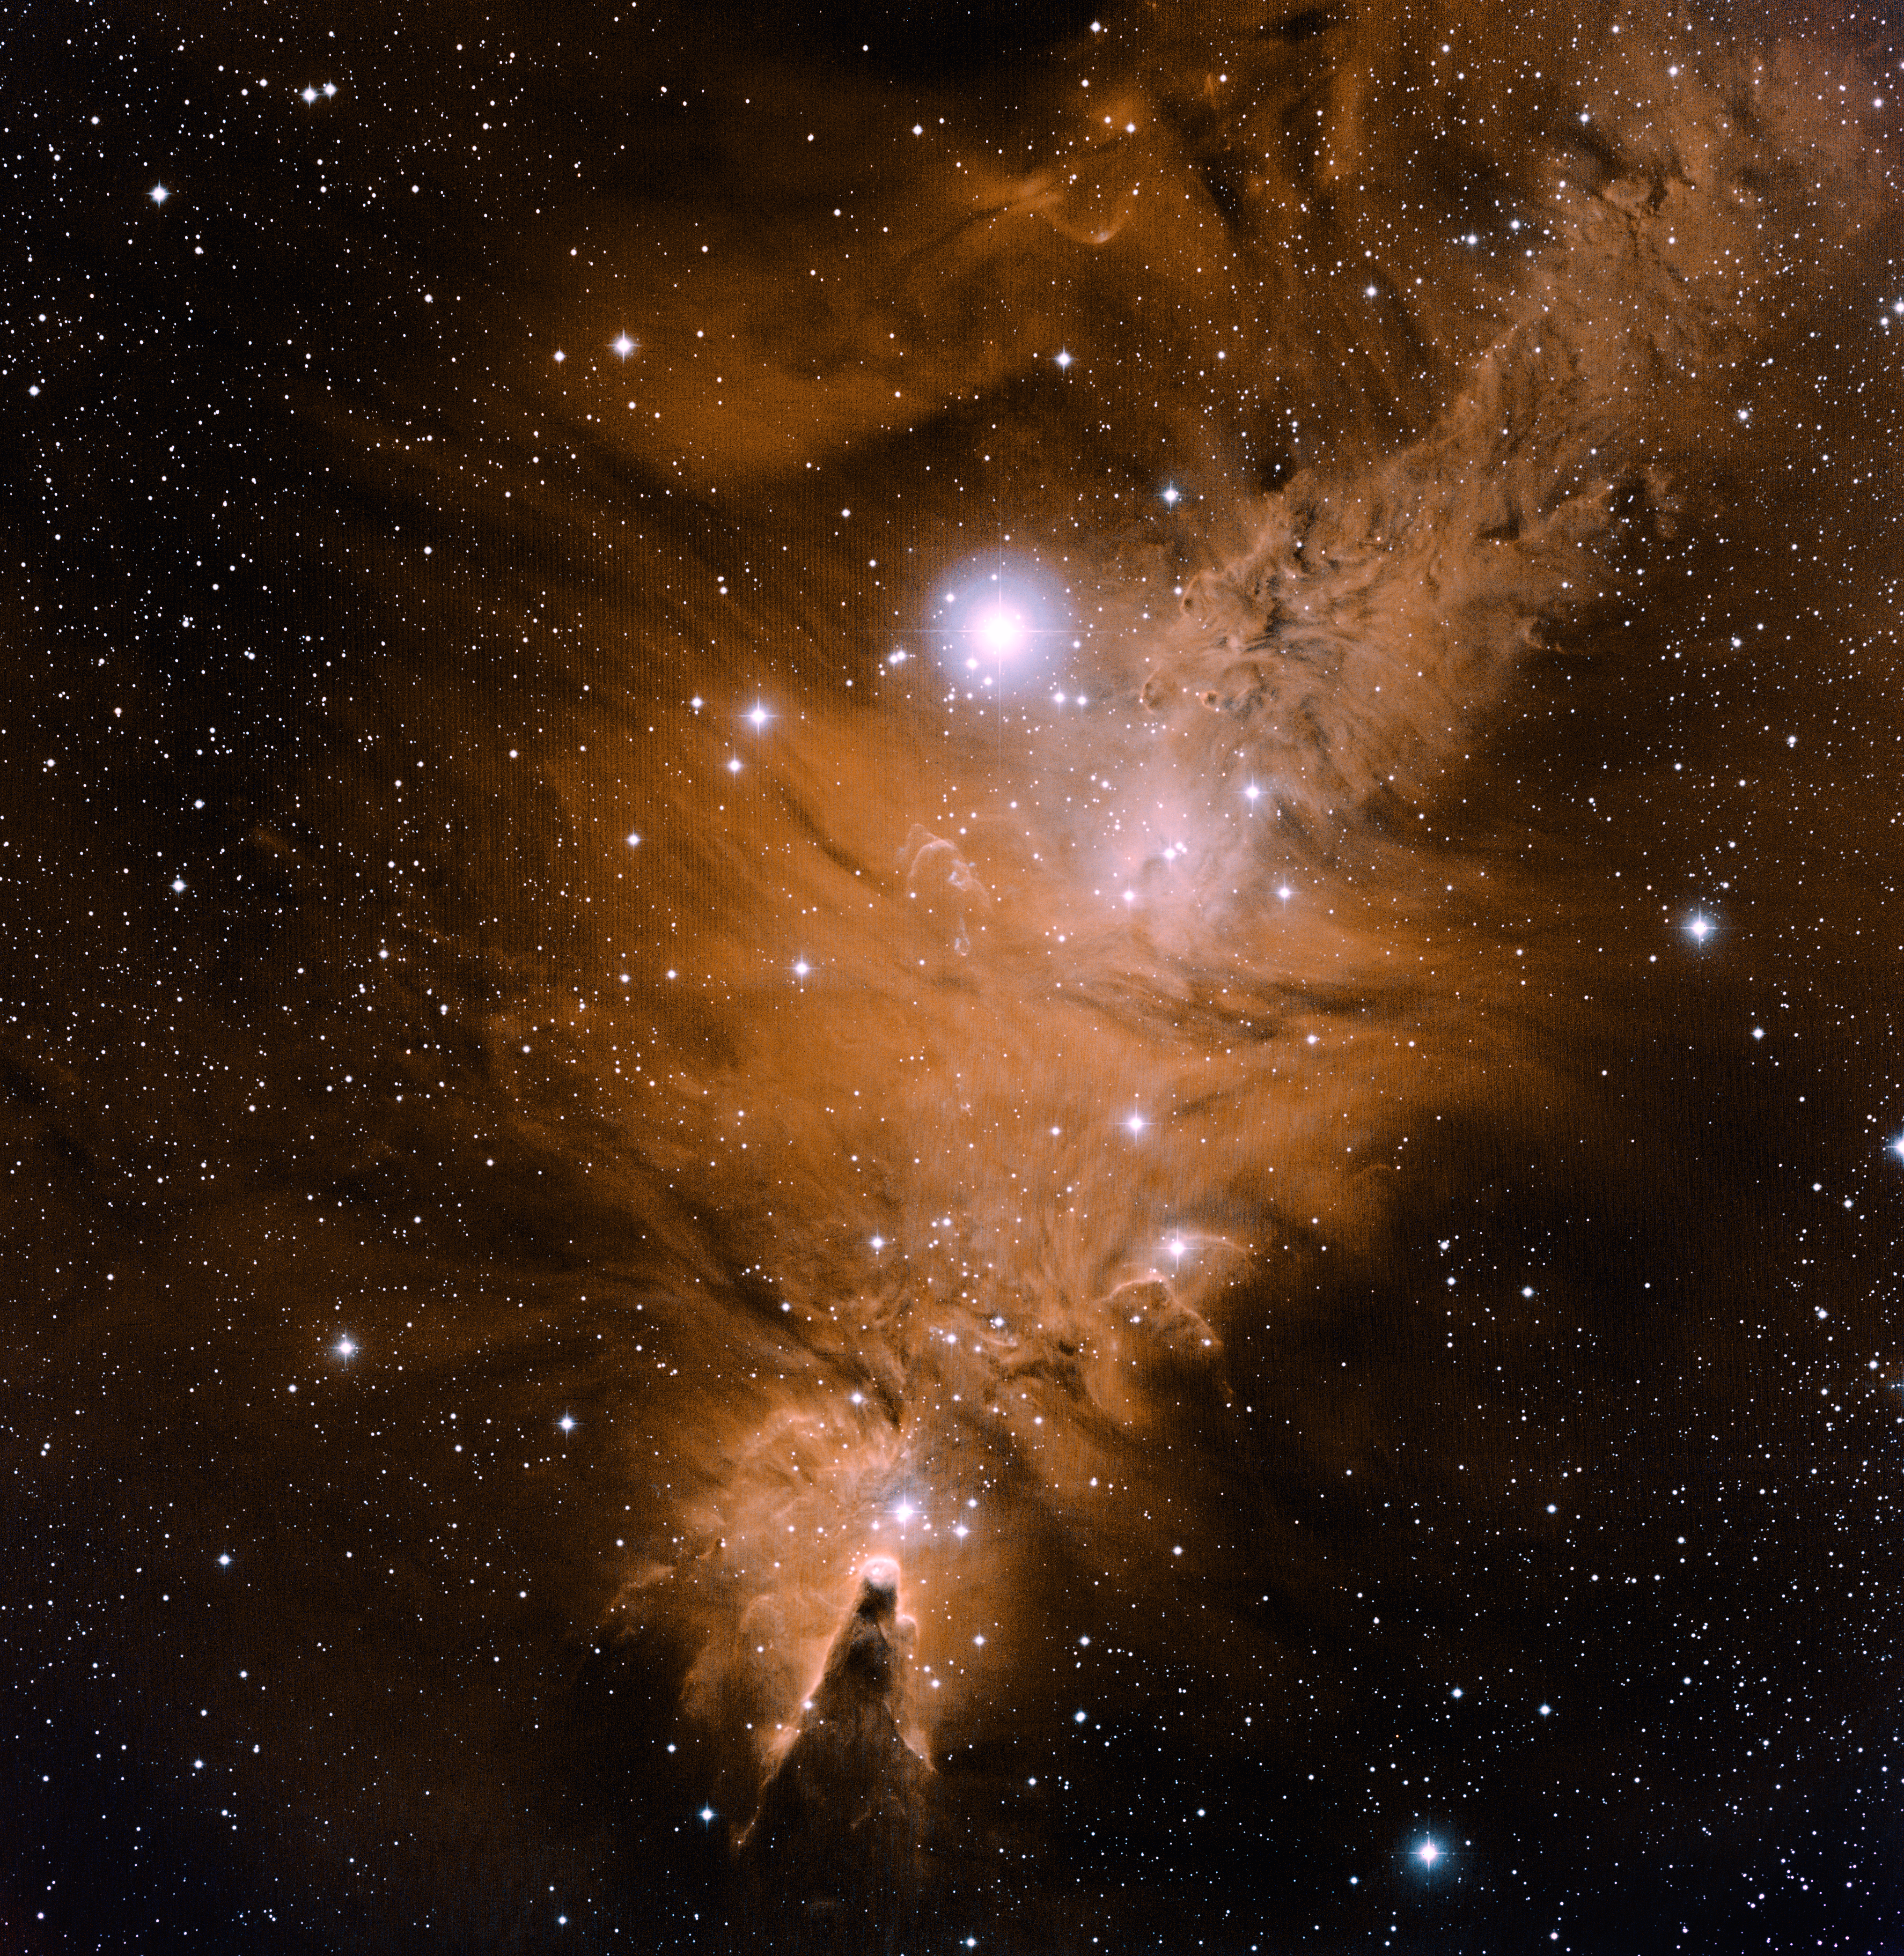

NGC 2264, Cone Nebula, Fox Fur Nebula

This wide-field image of the Christmas Tree Cluster was taken at the National Science Foundation's 0.9-meter telescope on Kitt Peak with the NOAO Mosaic CCD camera. Also known as NGC2264, it is an open cluster of stars embedded in a diffuse nebula. It is located in the constellation of Monoceros, the Unicorn. The image also contains two famous nebula. At the bottom center of the image is the Cone Nebula, and to the upper left is the Fox Fur Nebula. The bright star just above the center of the image is known as S Mon. The gentle arcs in orange and blue near the center of the image are Herbig Haro objects, jets of gas from protostars embedded in the nebula. In this image north is up and east is to the right. This image was created by combining emission-line images in Hydrogen-alpha (red-orange), Oxygen [O III] (light blue) and Sulfur [S II] (blue-violet).

Credit: T.A. Rector (NRAO/AUI/NSF and NOIRLab/NSF/AURA) and B.A. Wolpa (NOIRLab/NSF/AURA)